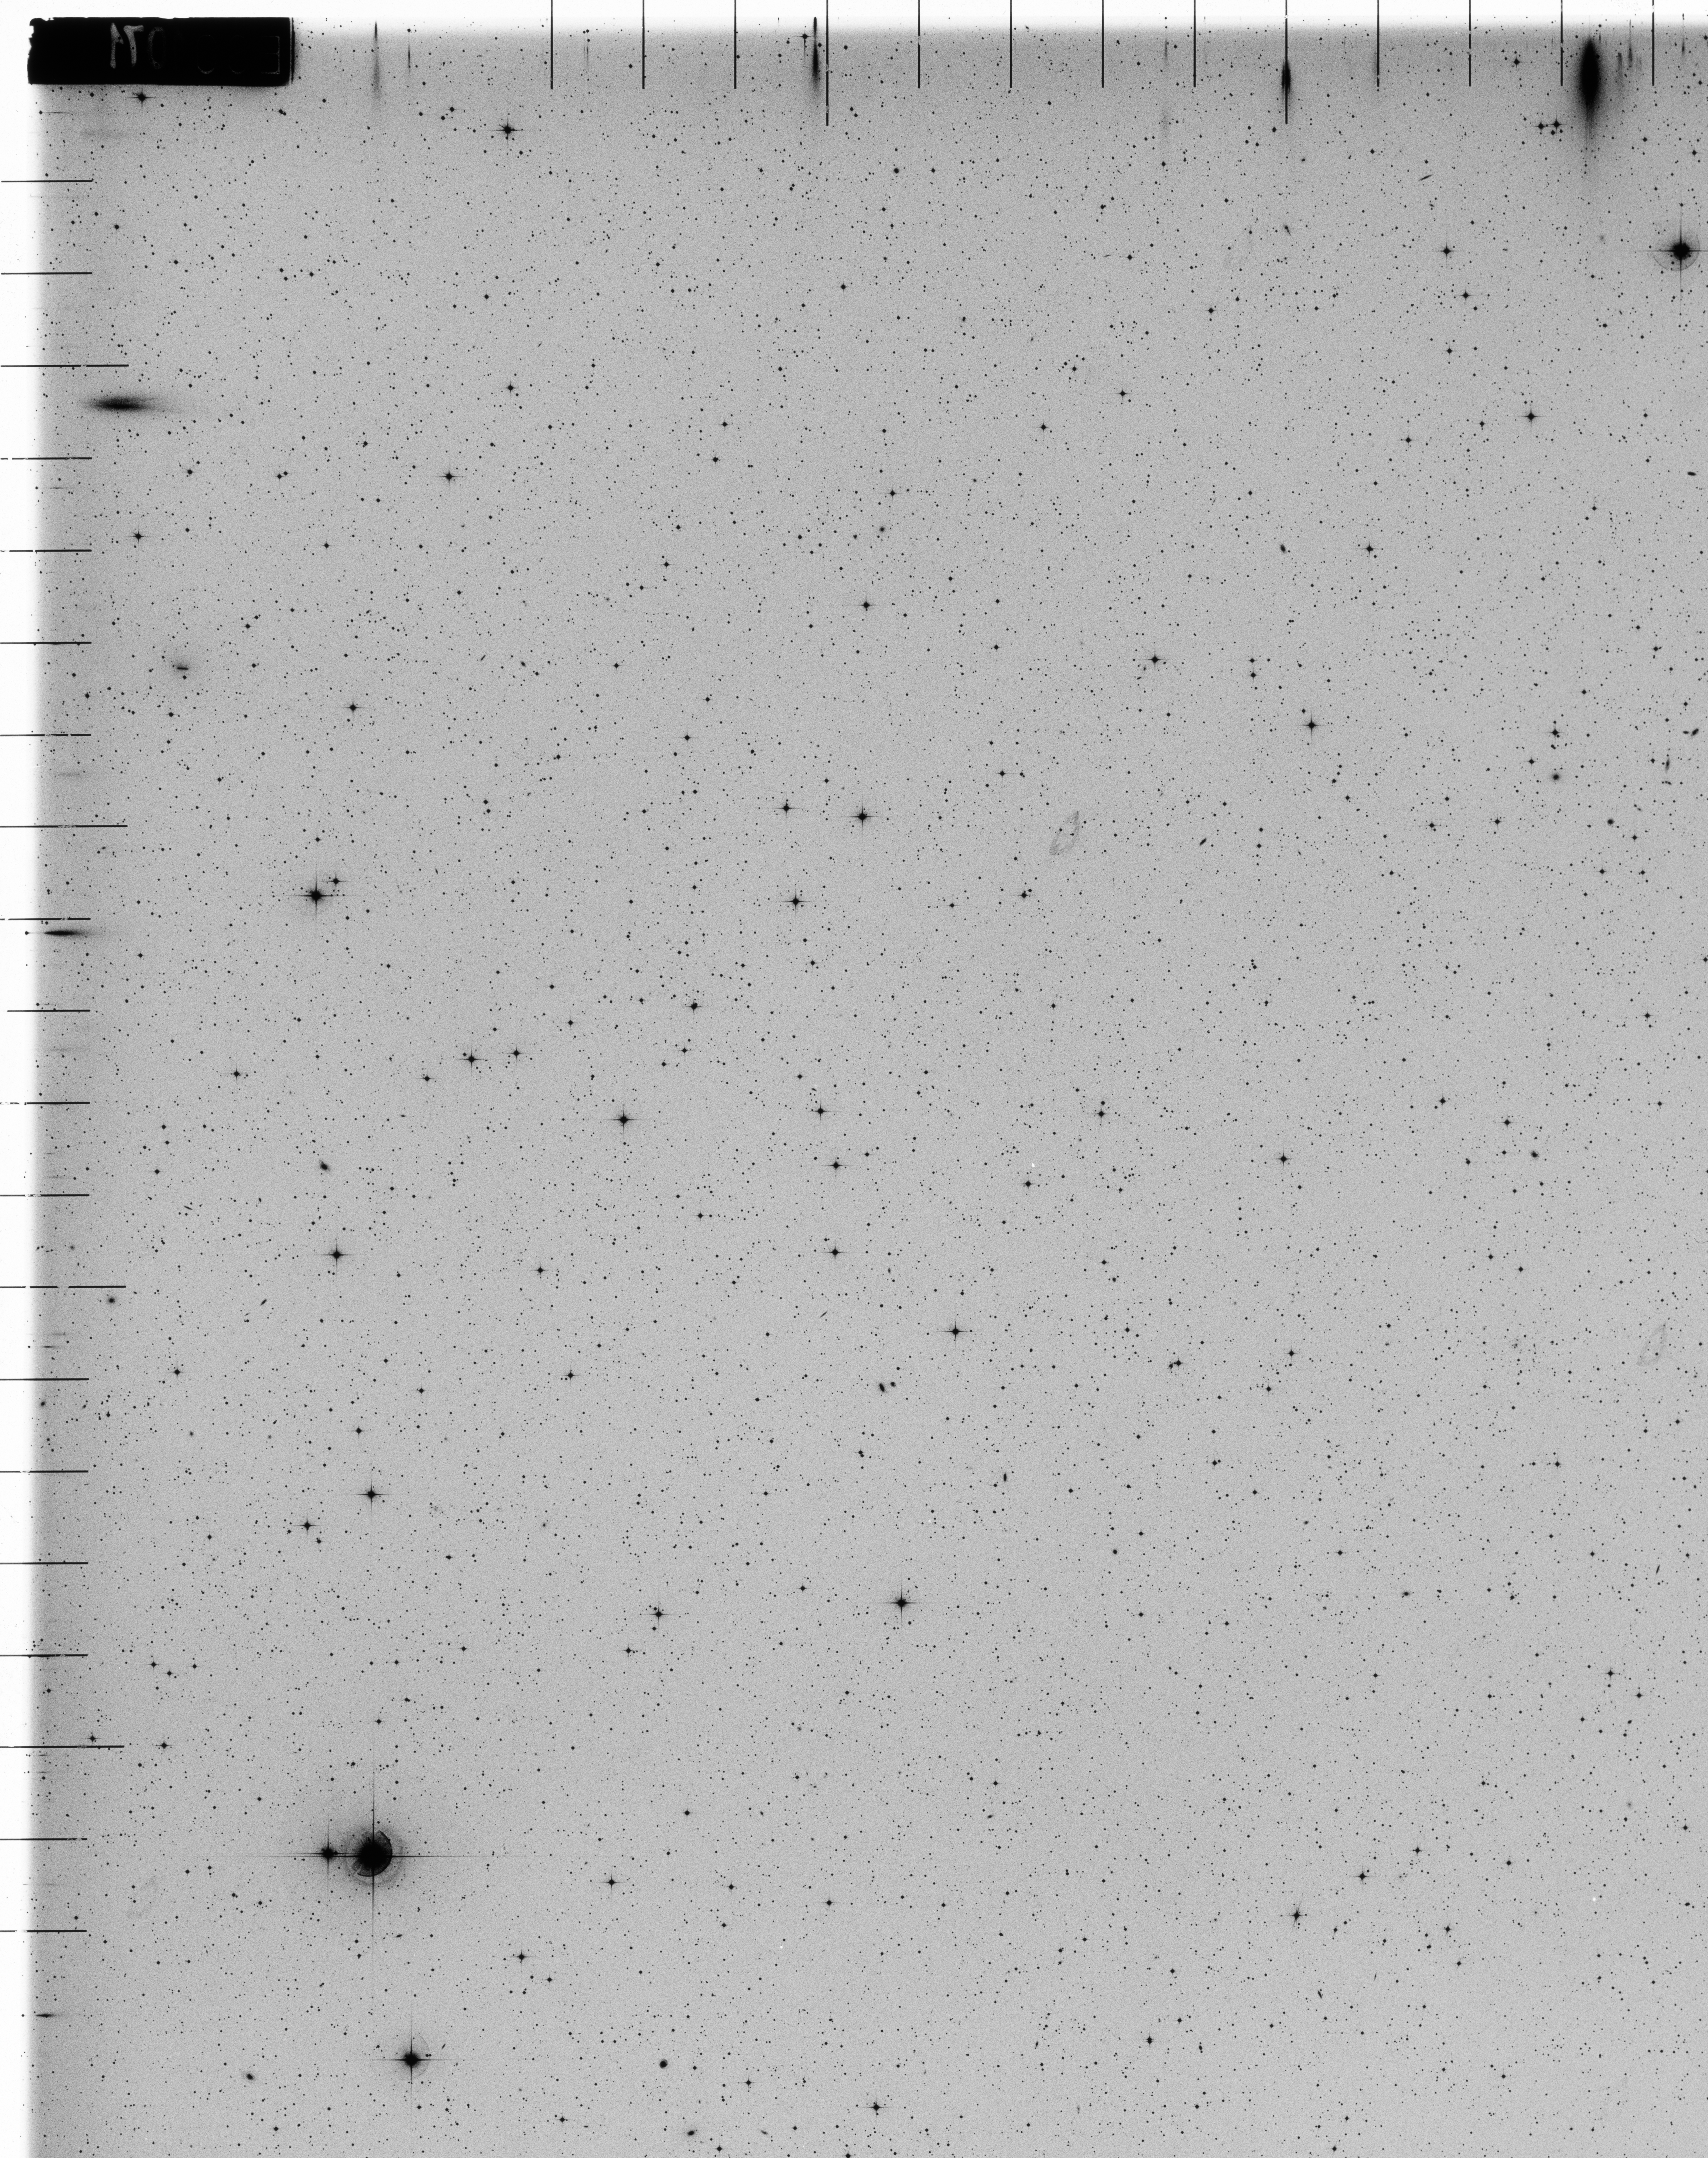

Comet West discovery plate, 1975

Comet West discovery plate, 1975.

Credit: ESO